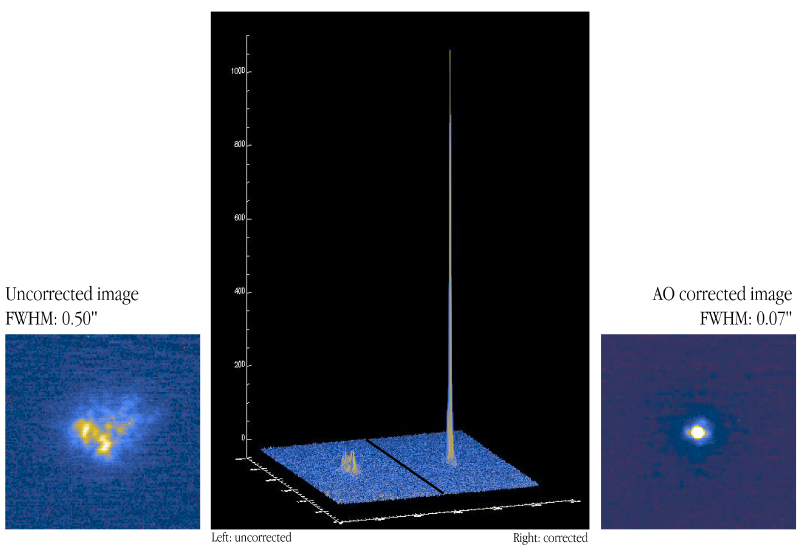

"First light" for NAOS-CONICA at VLT YEPUN

The first image in the infrared K-band (wavelength 2.2 µm) of a star (visual magnitude 8) obtained - before (left) and after (right) the adaptive optics was switched on (see the text). The middle panel displays the 3-D intensity profiles of these images, demonstrating the tremendous gain, both in image sharpness and central intensity.

Credit: ESO